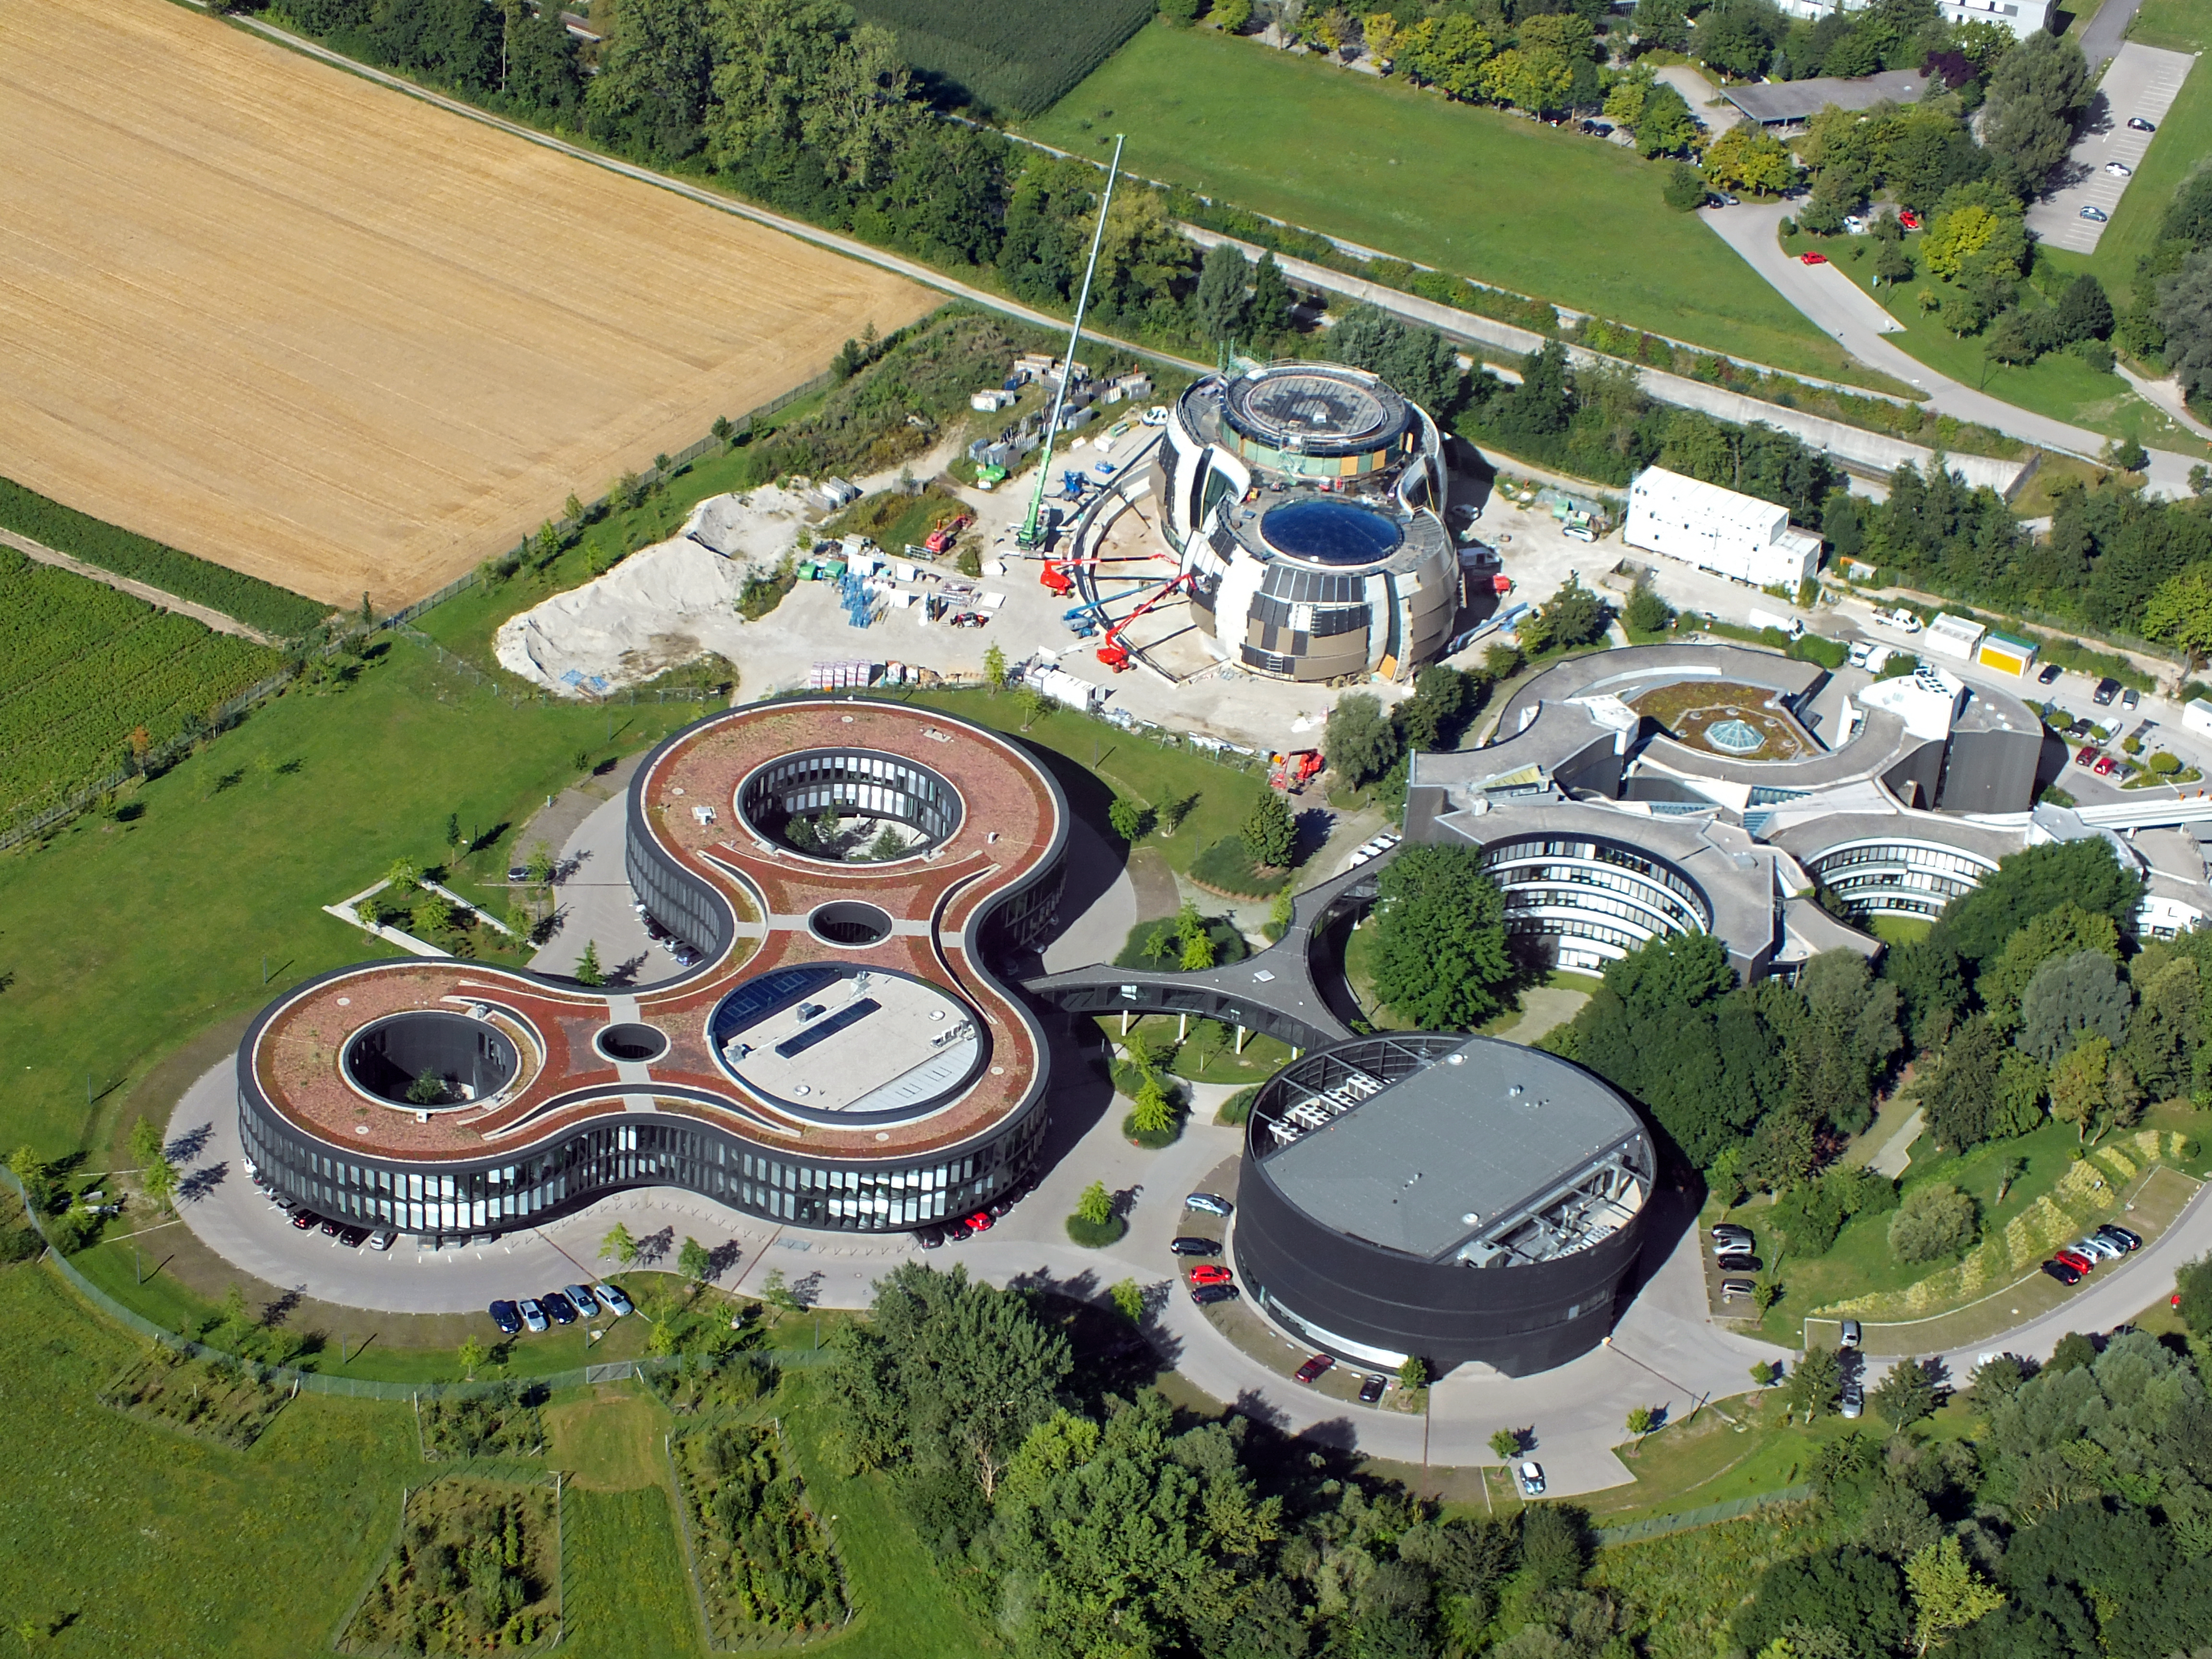

ESO from above

This image shows an aerial view of the ESO buildings in Garching, revealing their striking architecture. The dominant design of each building is based on circles, whether they be open arcs - such as the original headquarters (right), the overlapping circles of the headquarters extension (left), or the cylinder of the new technical building (bottom). Currently under construction in the upper of the plot is the ESO Supernova building, designed again on circles to represent the transfer of mass between stars in a binary system.

Credit: ESO/E. Graf